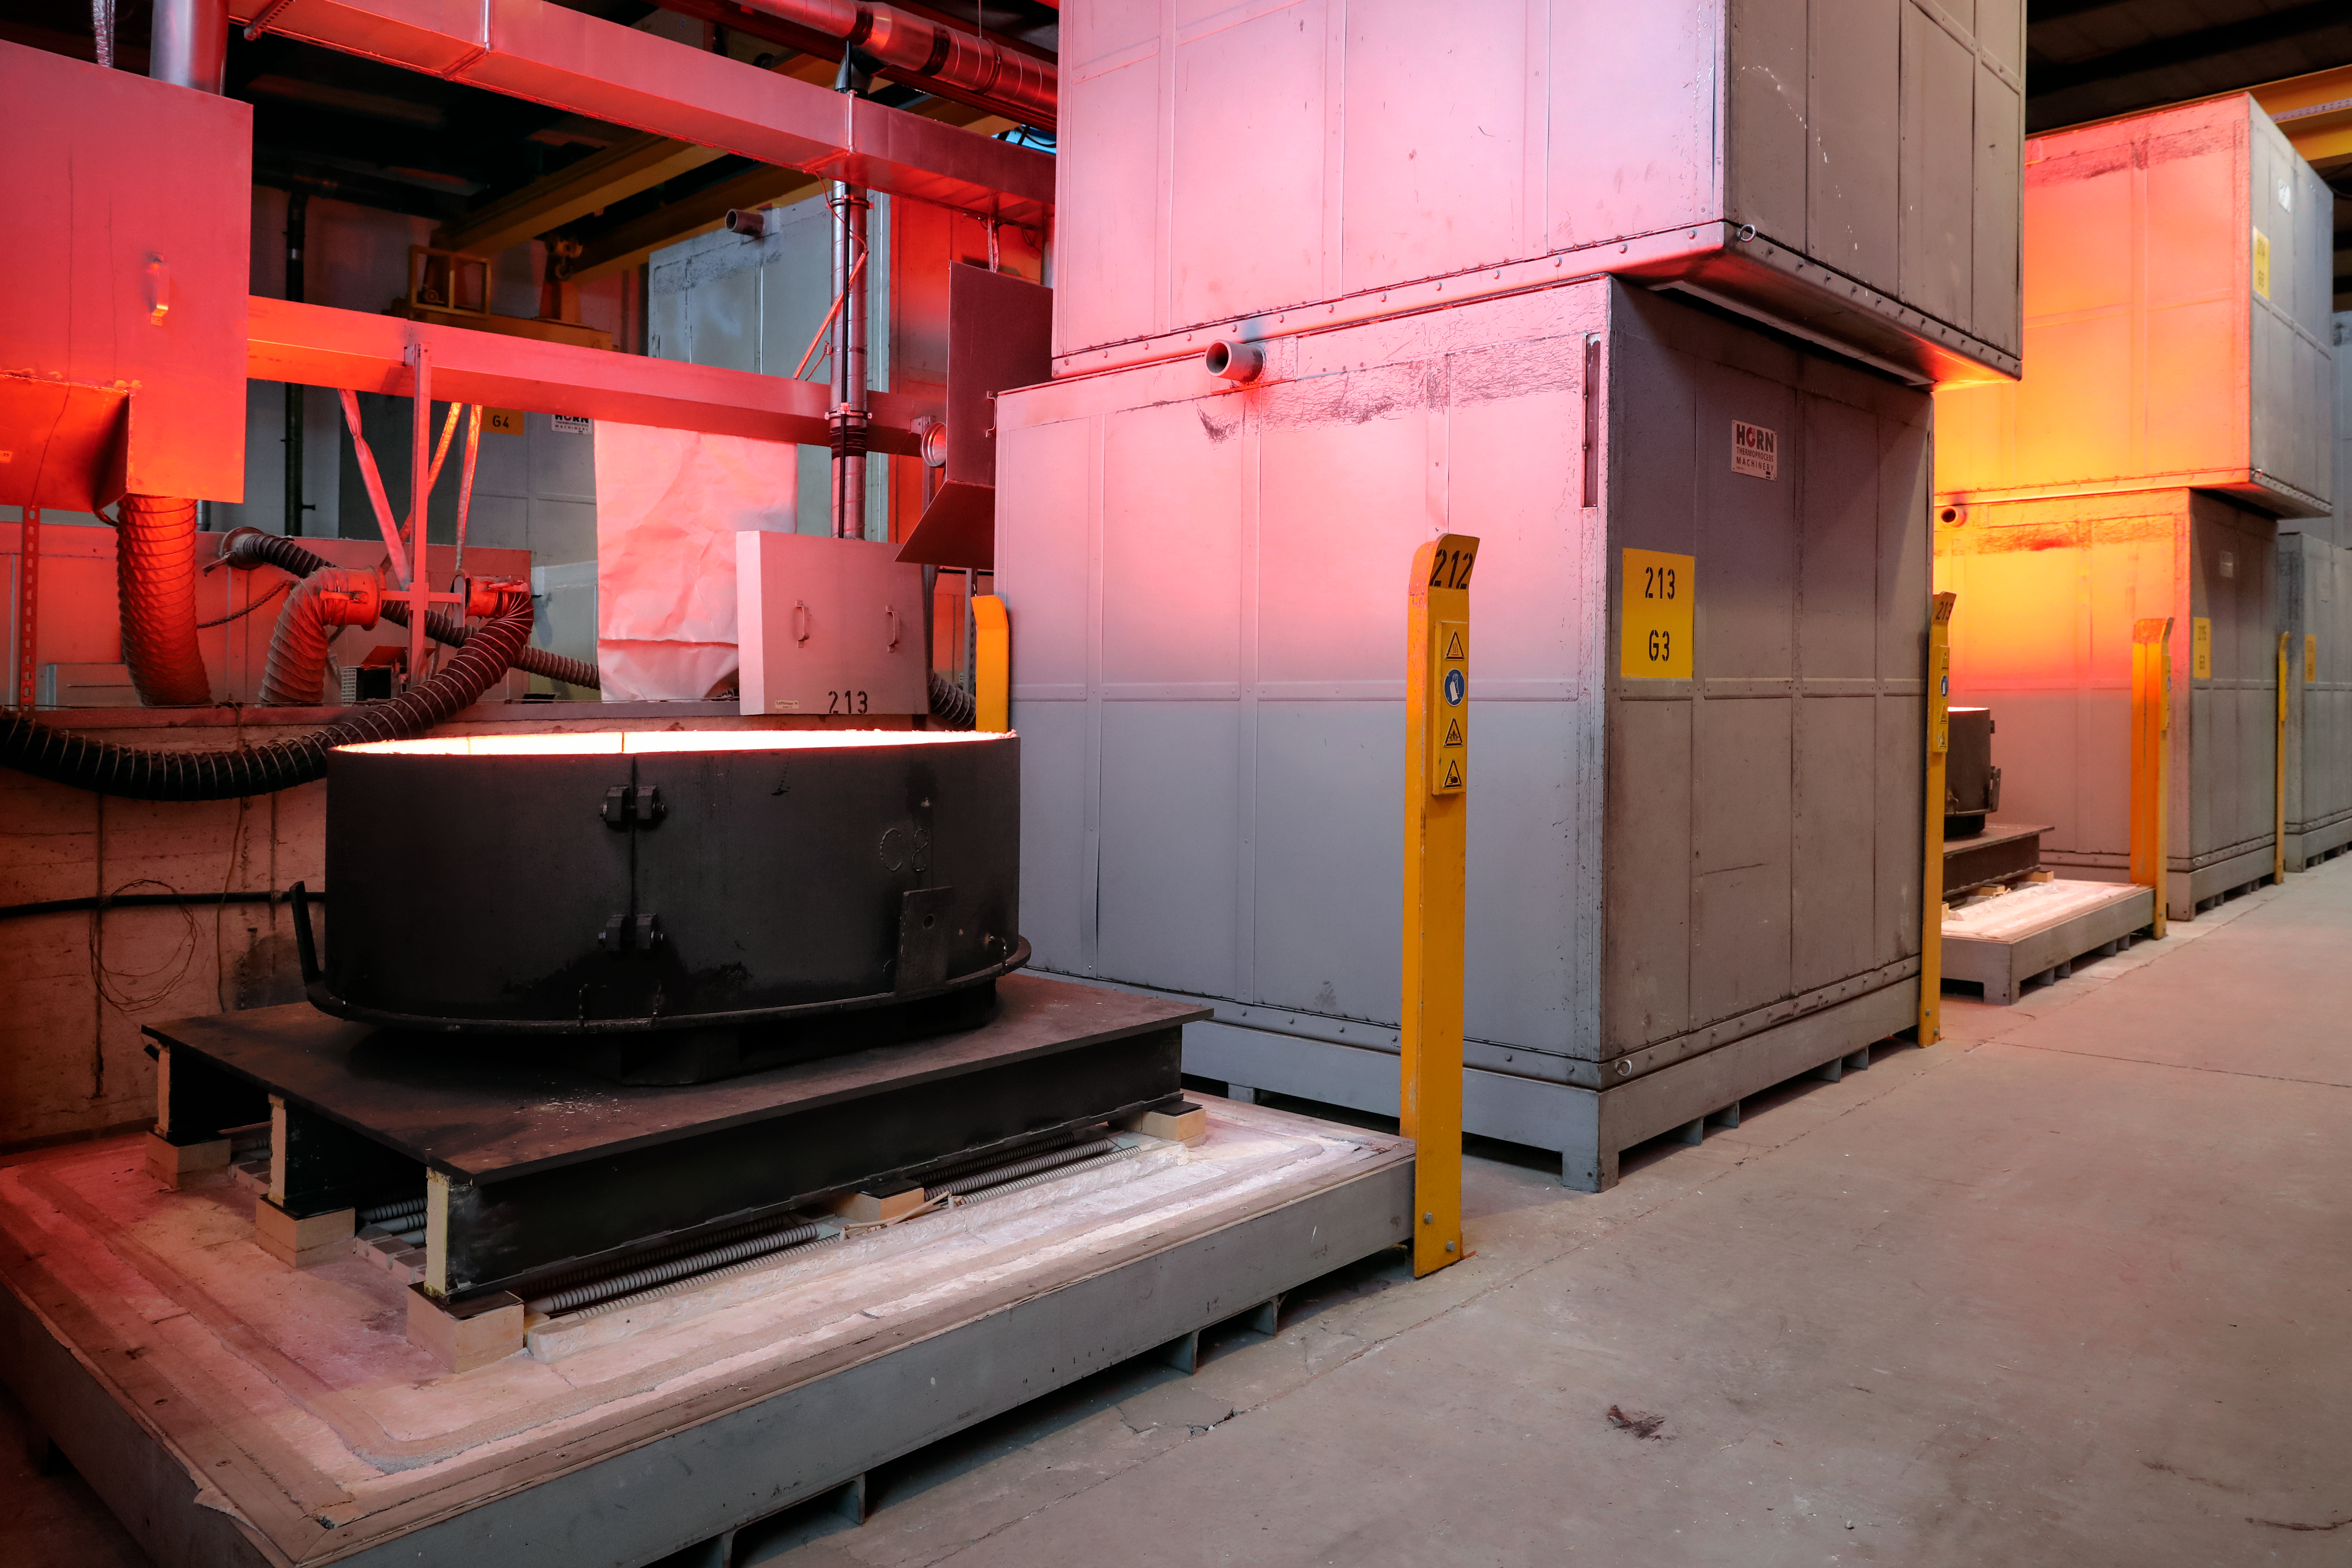

First ELT main mirror segments successfully cast

The first hexagonal segments for the main mirror of ESO’s Extremely Large Telescope (ELT) are shown being successfully cast by the German company SCHOTT at their facility in Mainz. These segments will form parts of the ELT’s 39-metre main mirror, which will have 798 segments in total when completed. The ELT will be the largest optical telescope in the world when it sees first light.

Credit: SCHOTT/ESO